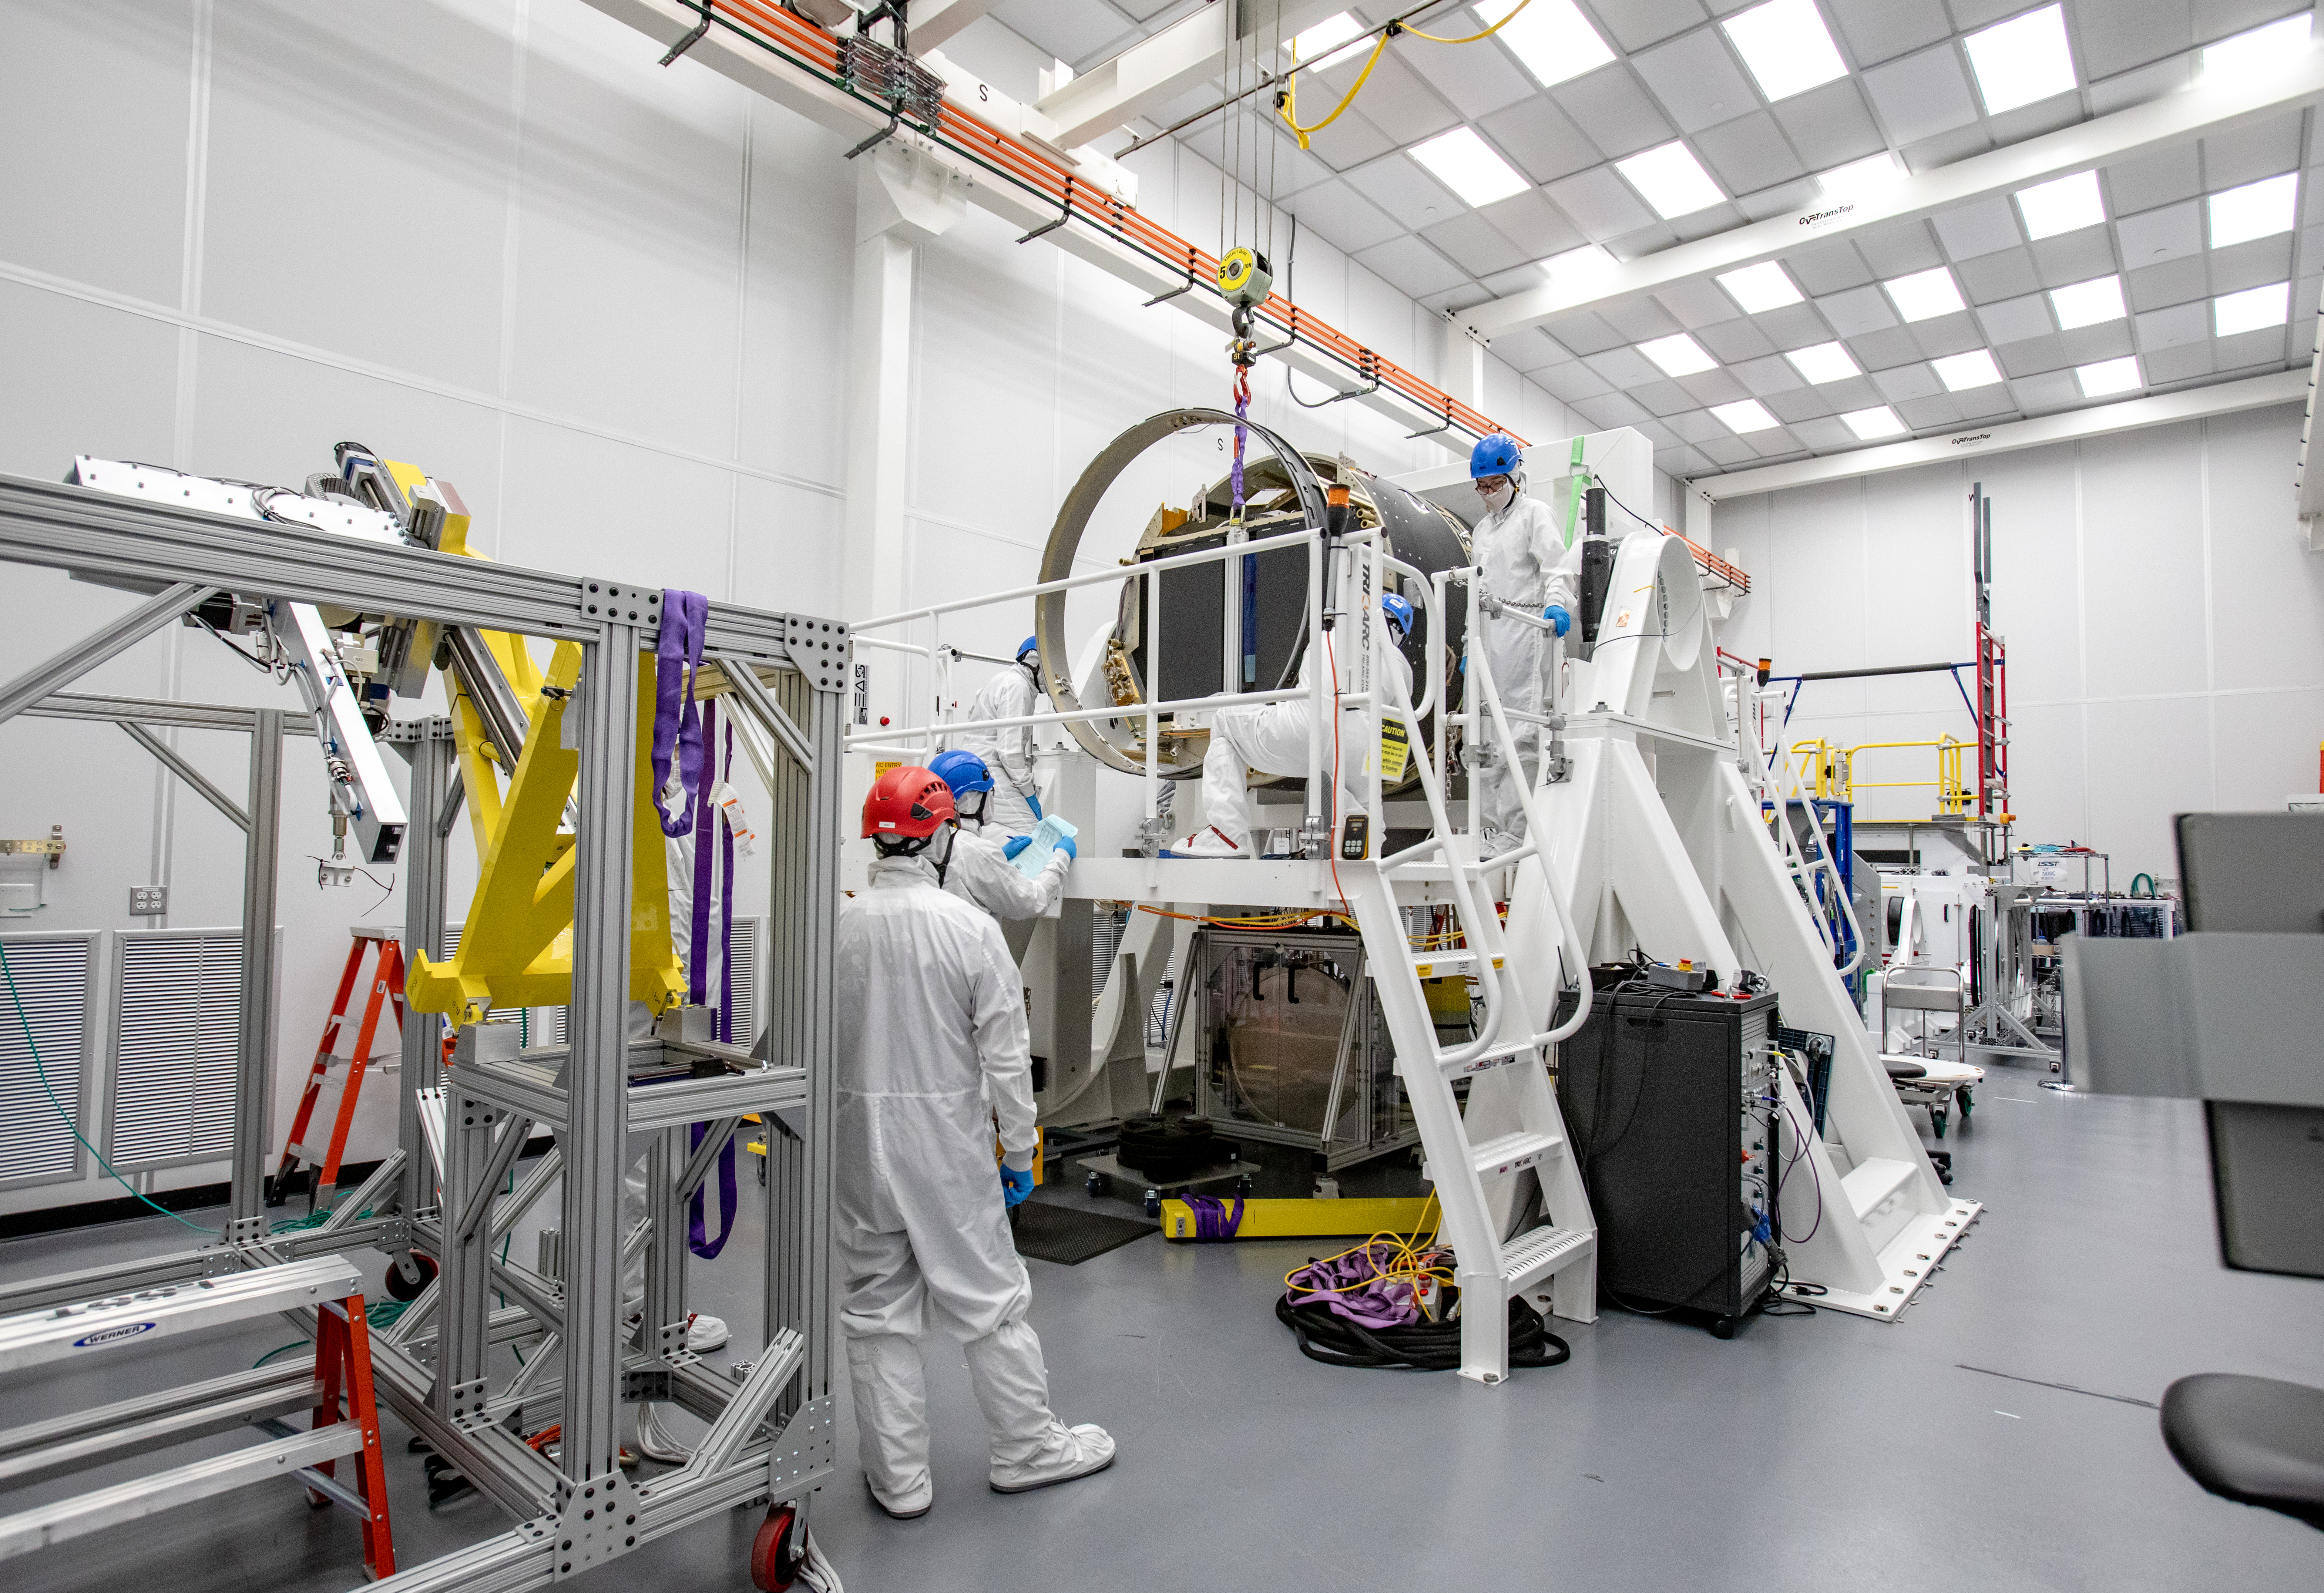

LSST Camera Shutter Installation

The LSST camera team successfully attached the shutter to the camera body on June 8.

Credit: Jacqueline Ramseyer Orrell/SLAC National Accelerator Laboratory